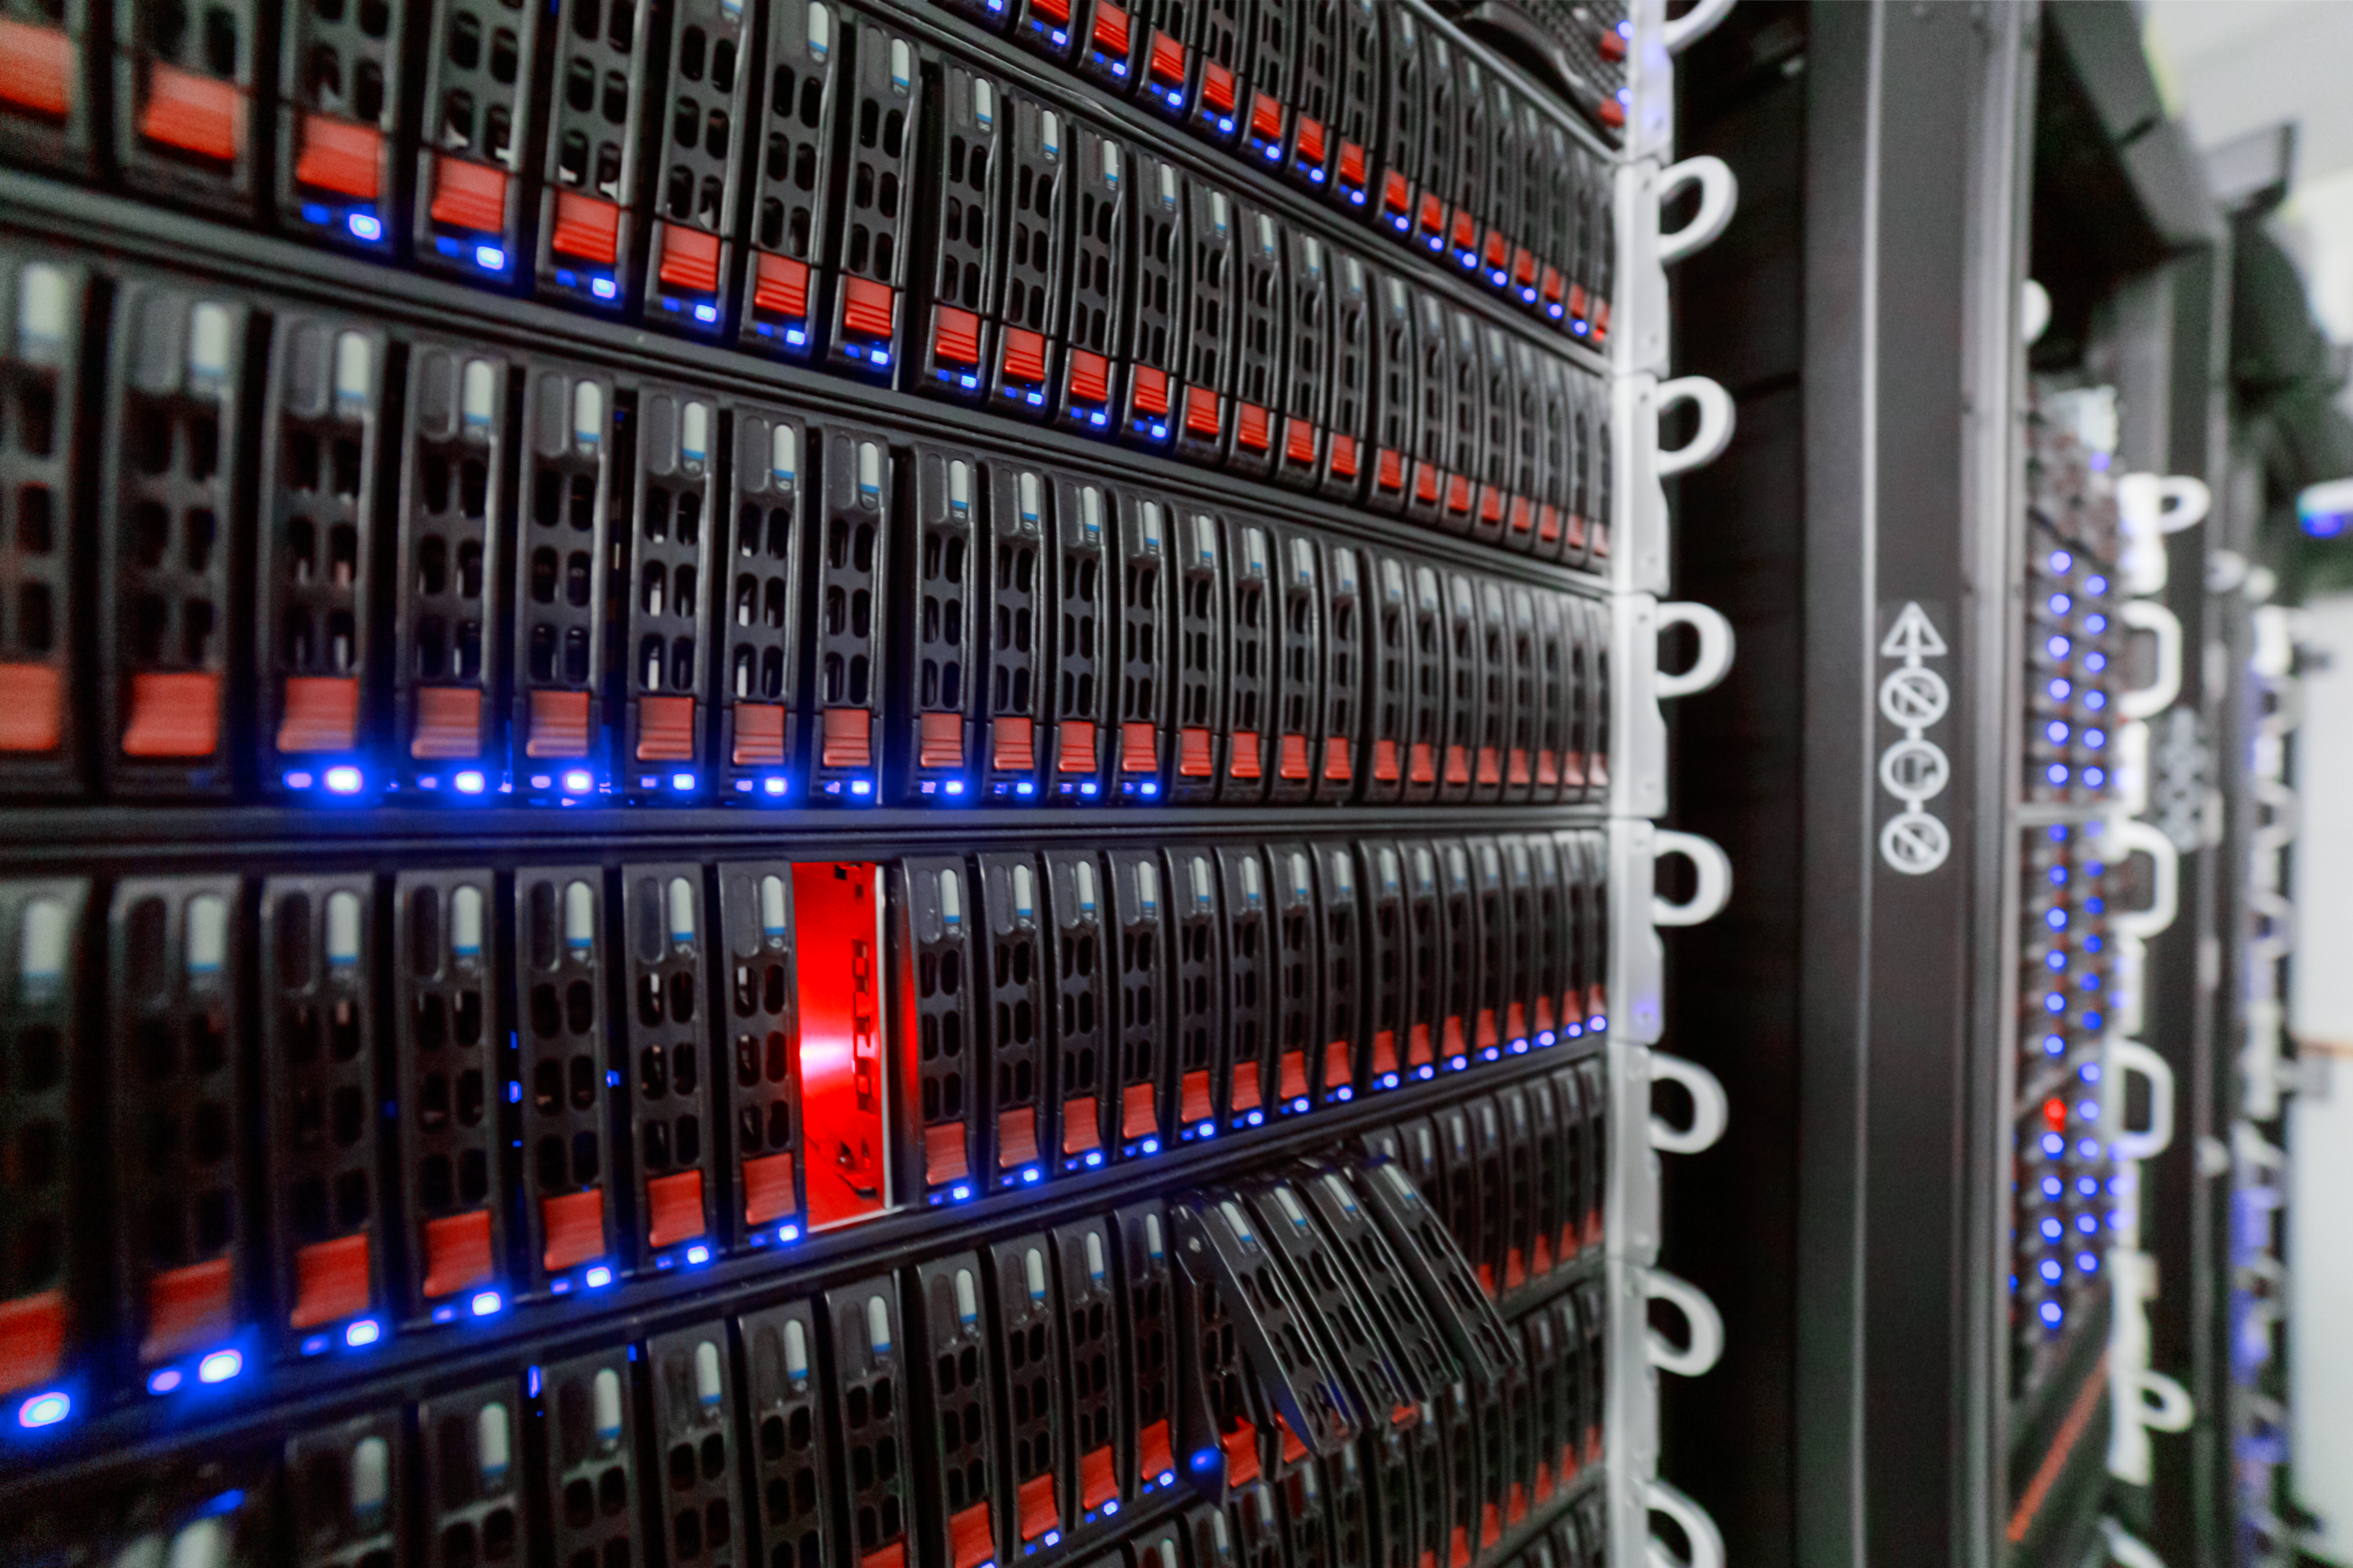

NOIRLab HQ Server Racks

Server racks at the NOIRLab Headquarters Computer Server Room in Tucson, Arizona.

Credit: NOIRLab/NSF/AURA/P. Horálek